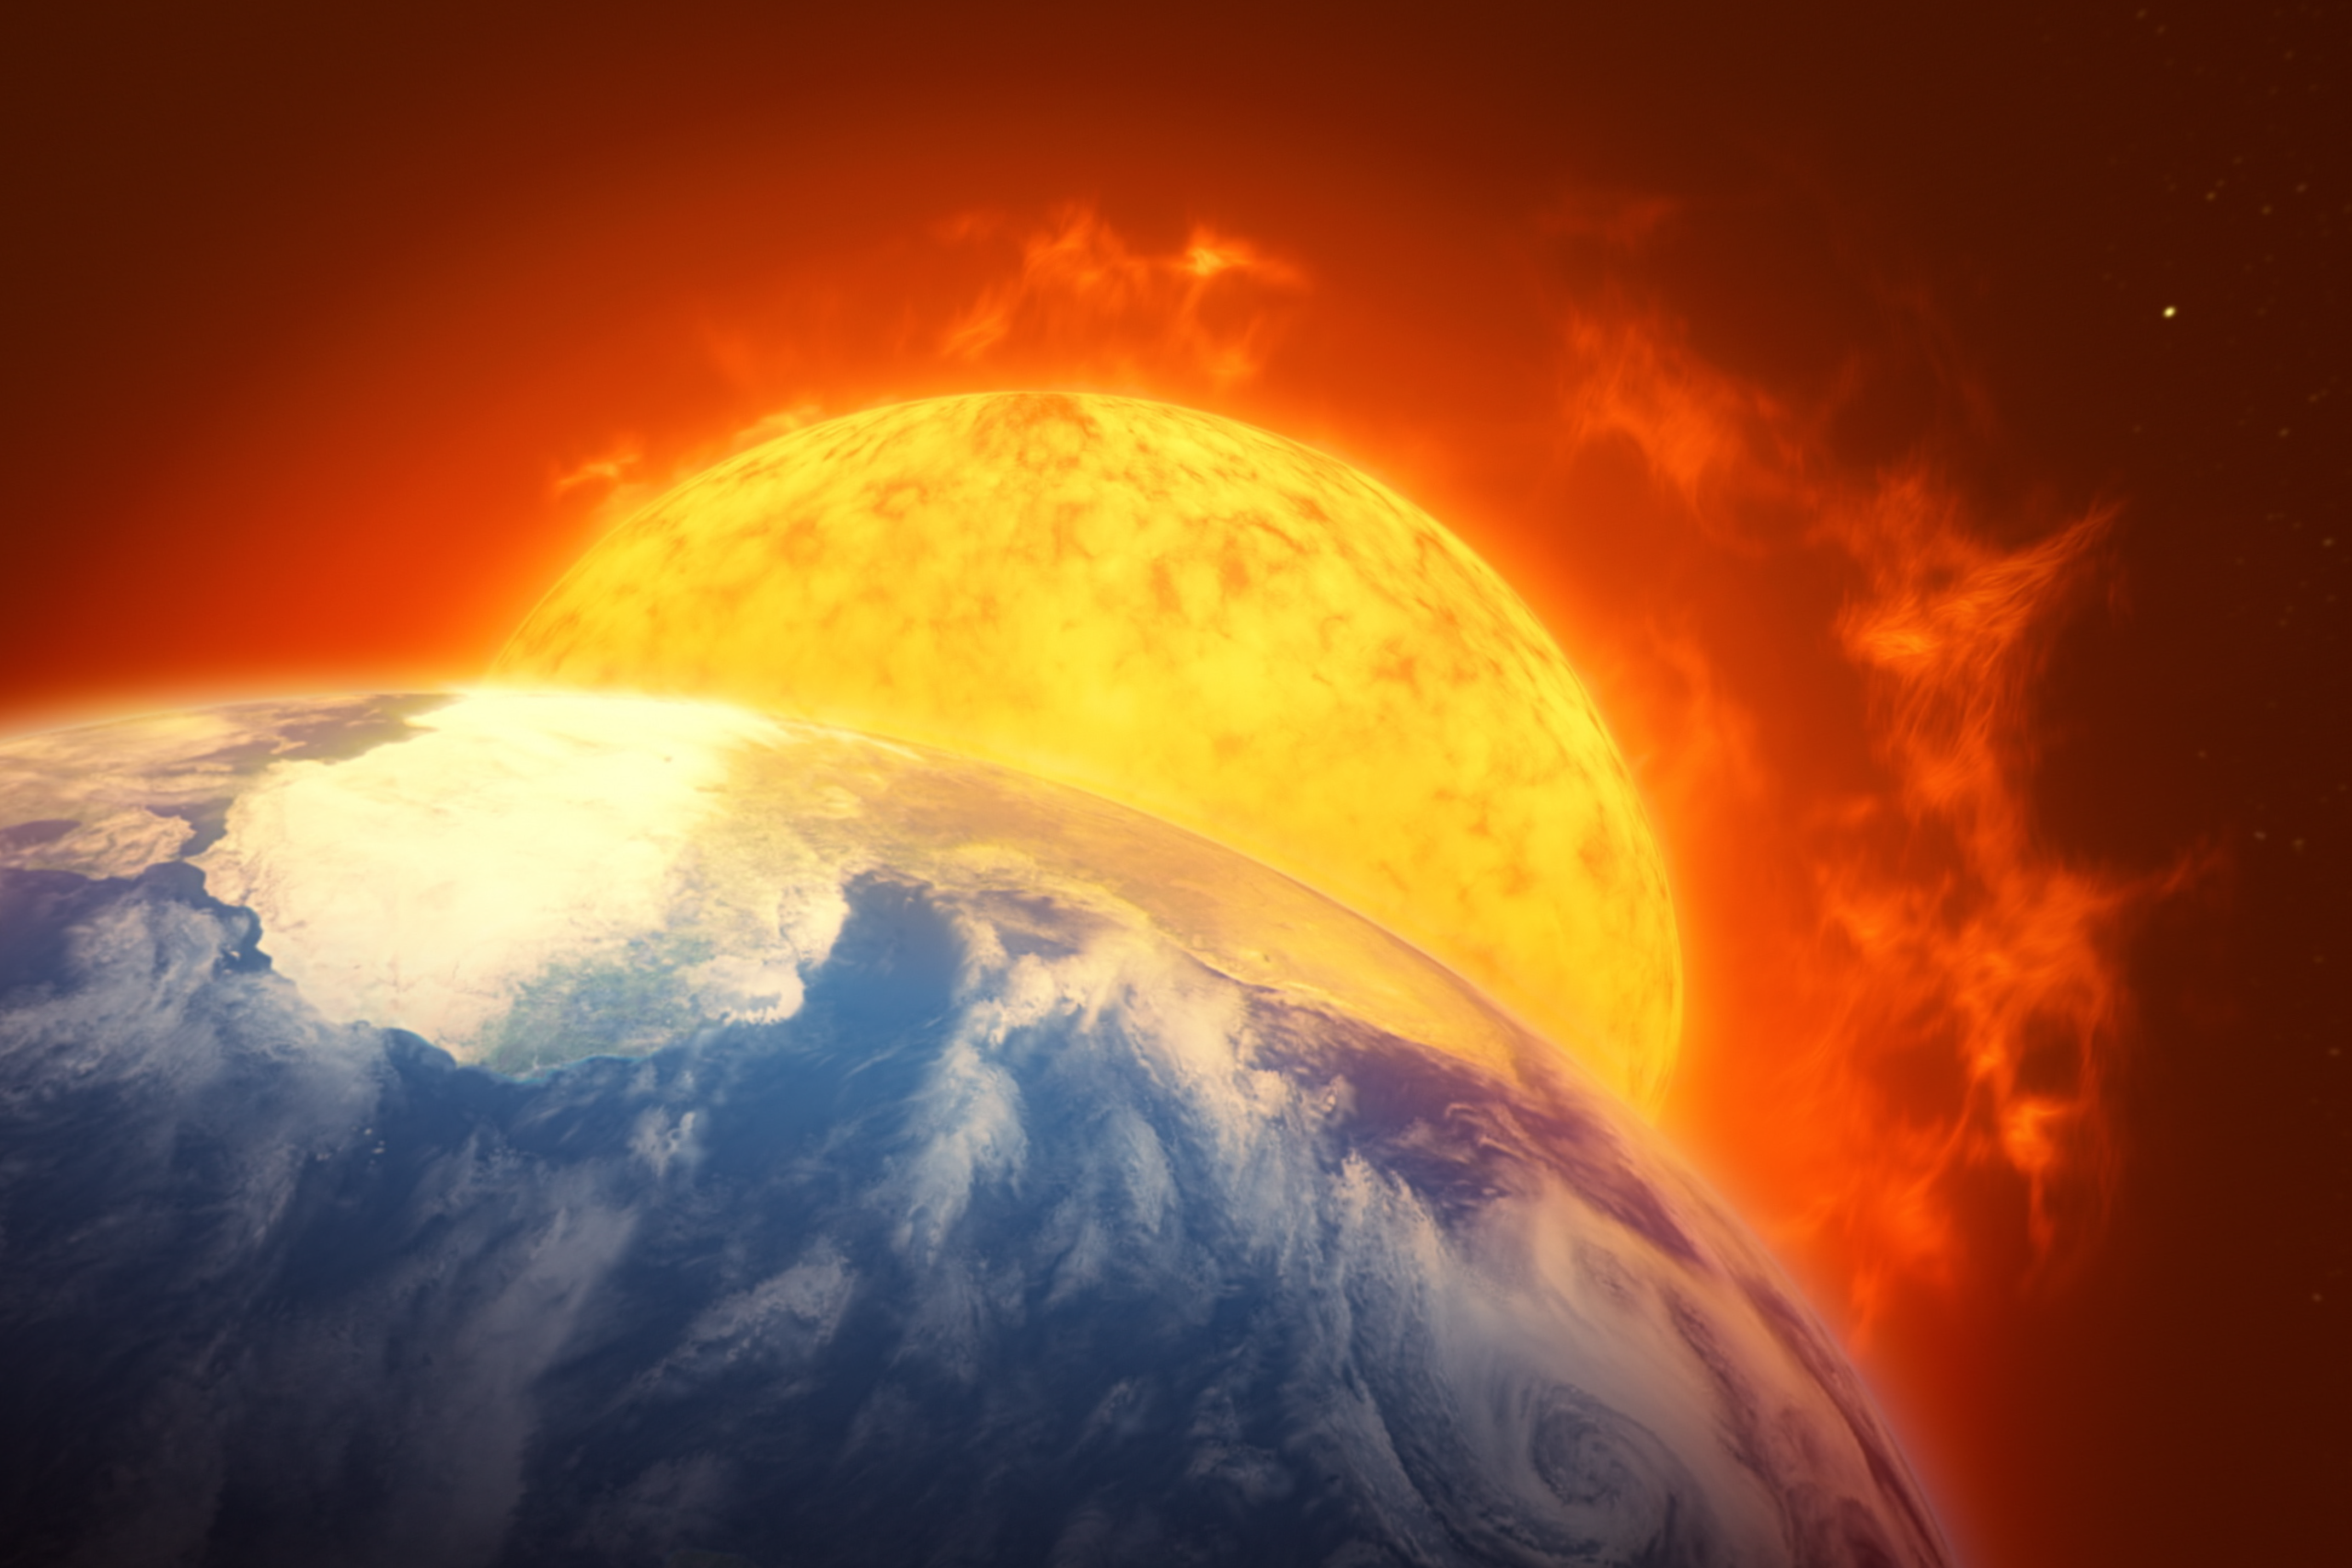

Image from The Sun, Our Living Star

Image from ESO Supernova planetarium show The Sun, Our Living Star showing how the Sun will look at the end of its life, when it becomes a red giant star.

Credit: ESO